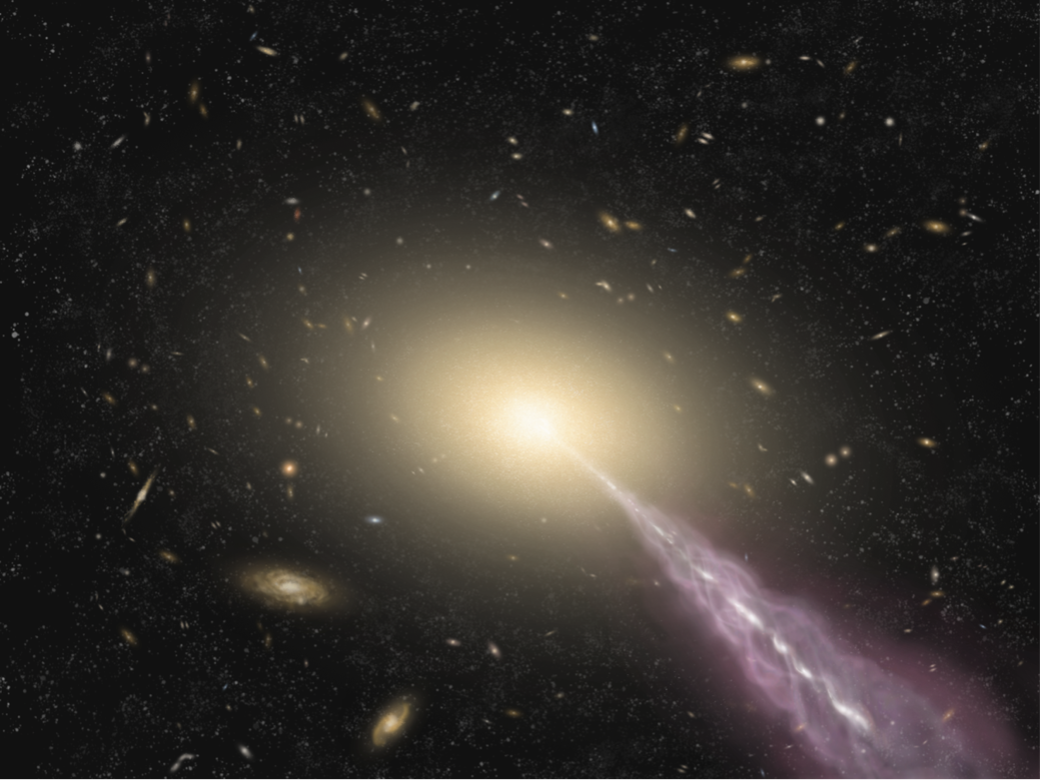

Artist's impression of a giant galaxy with a high-energy jet

Artist's impression of a giant galaxy with a high-energy jet.

Credit: ALMA (ESO/NAOJ/NRAO)